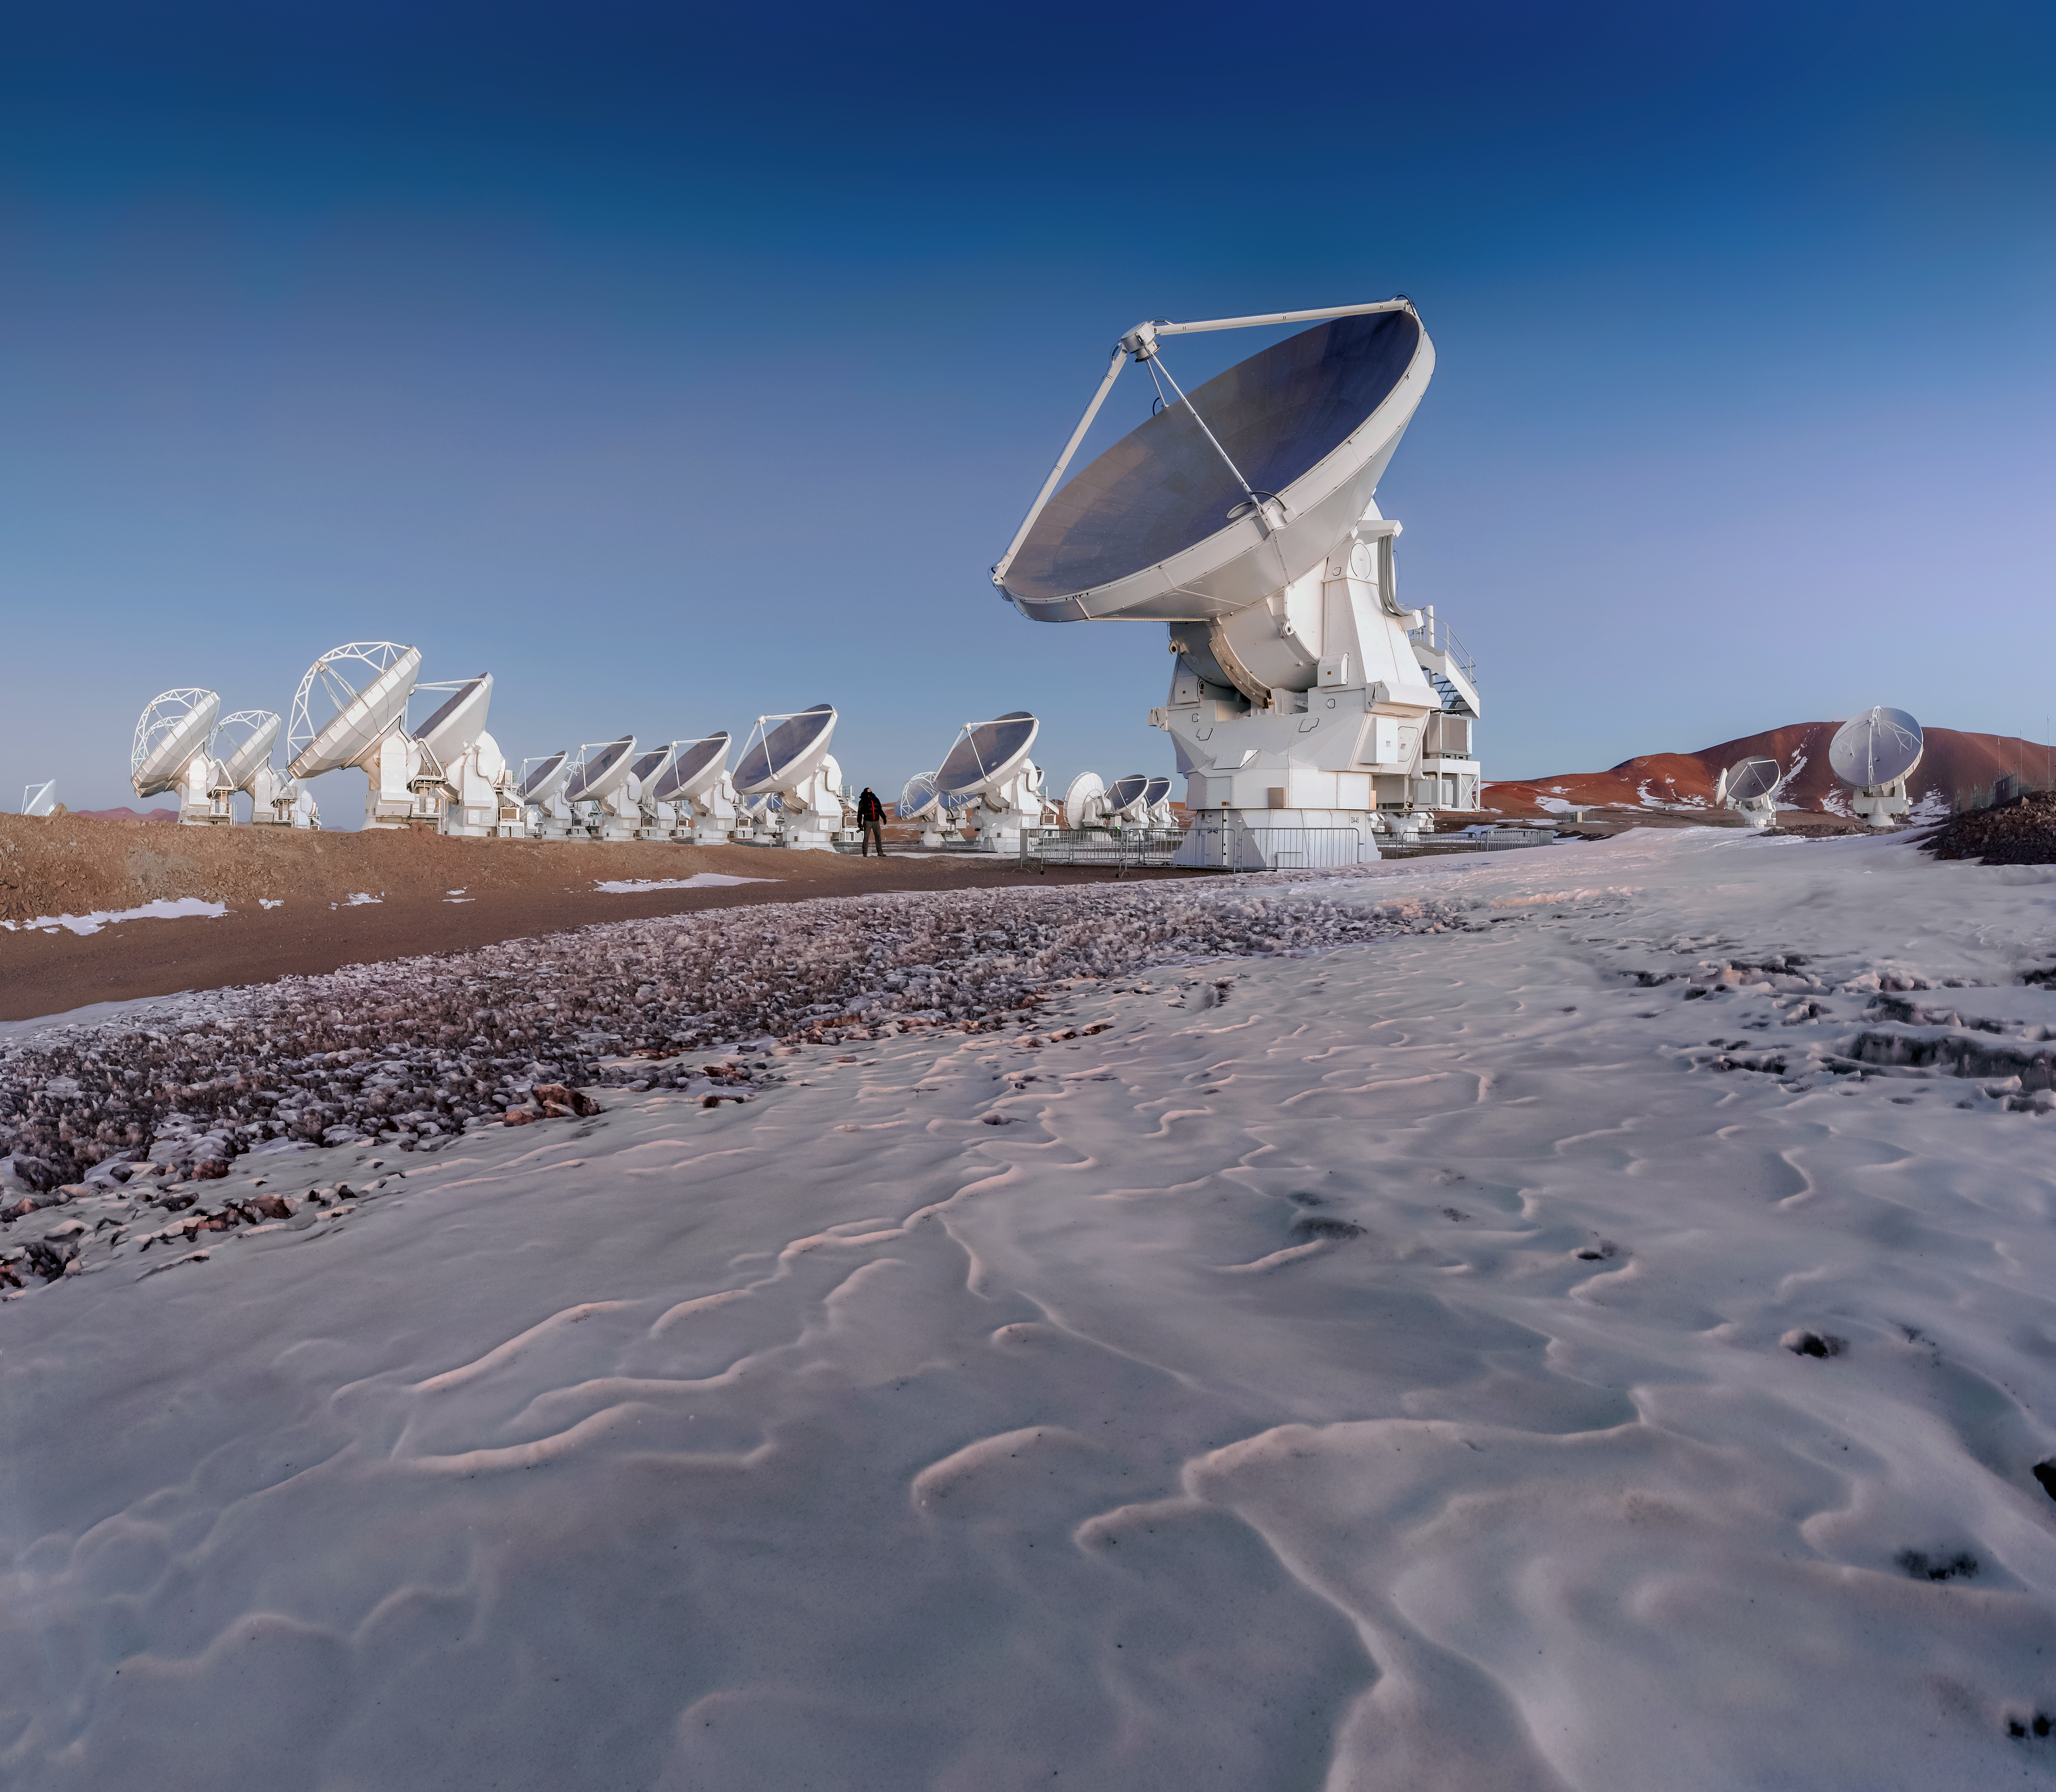

ALMA and desert ice

The harsh environment of the Atacama Desert is arid and cold. Rain rarely falls, but sometimes snow comes for a long winter. At an altitude higher than 5000 metres in the Chajnantor Plateau, remnants of the previous winter's snow lays near the antennae of the Atacama Large Millimeter/submillimeter Array (ALMA) as a man looks up in awe at the size of one antenna.

Credit: D. Kordan/ESO